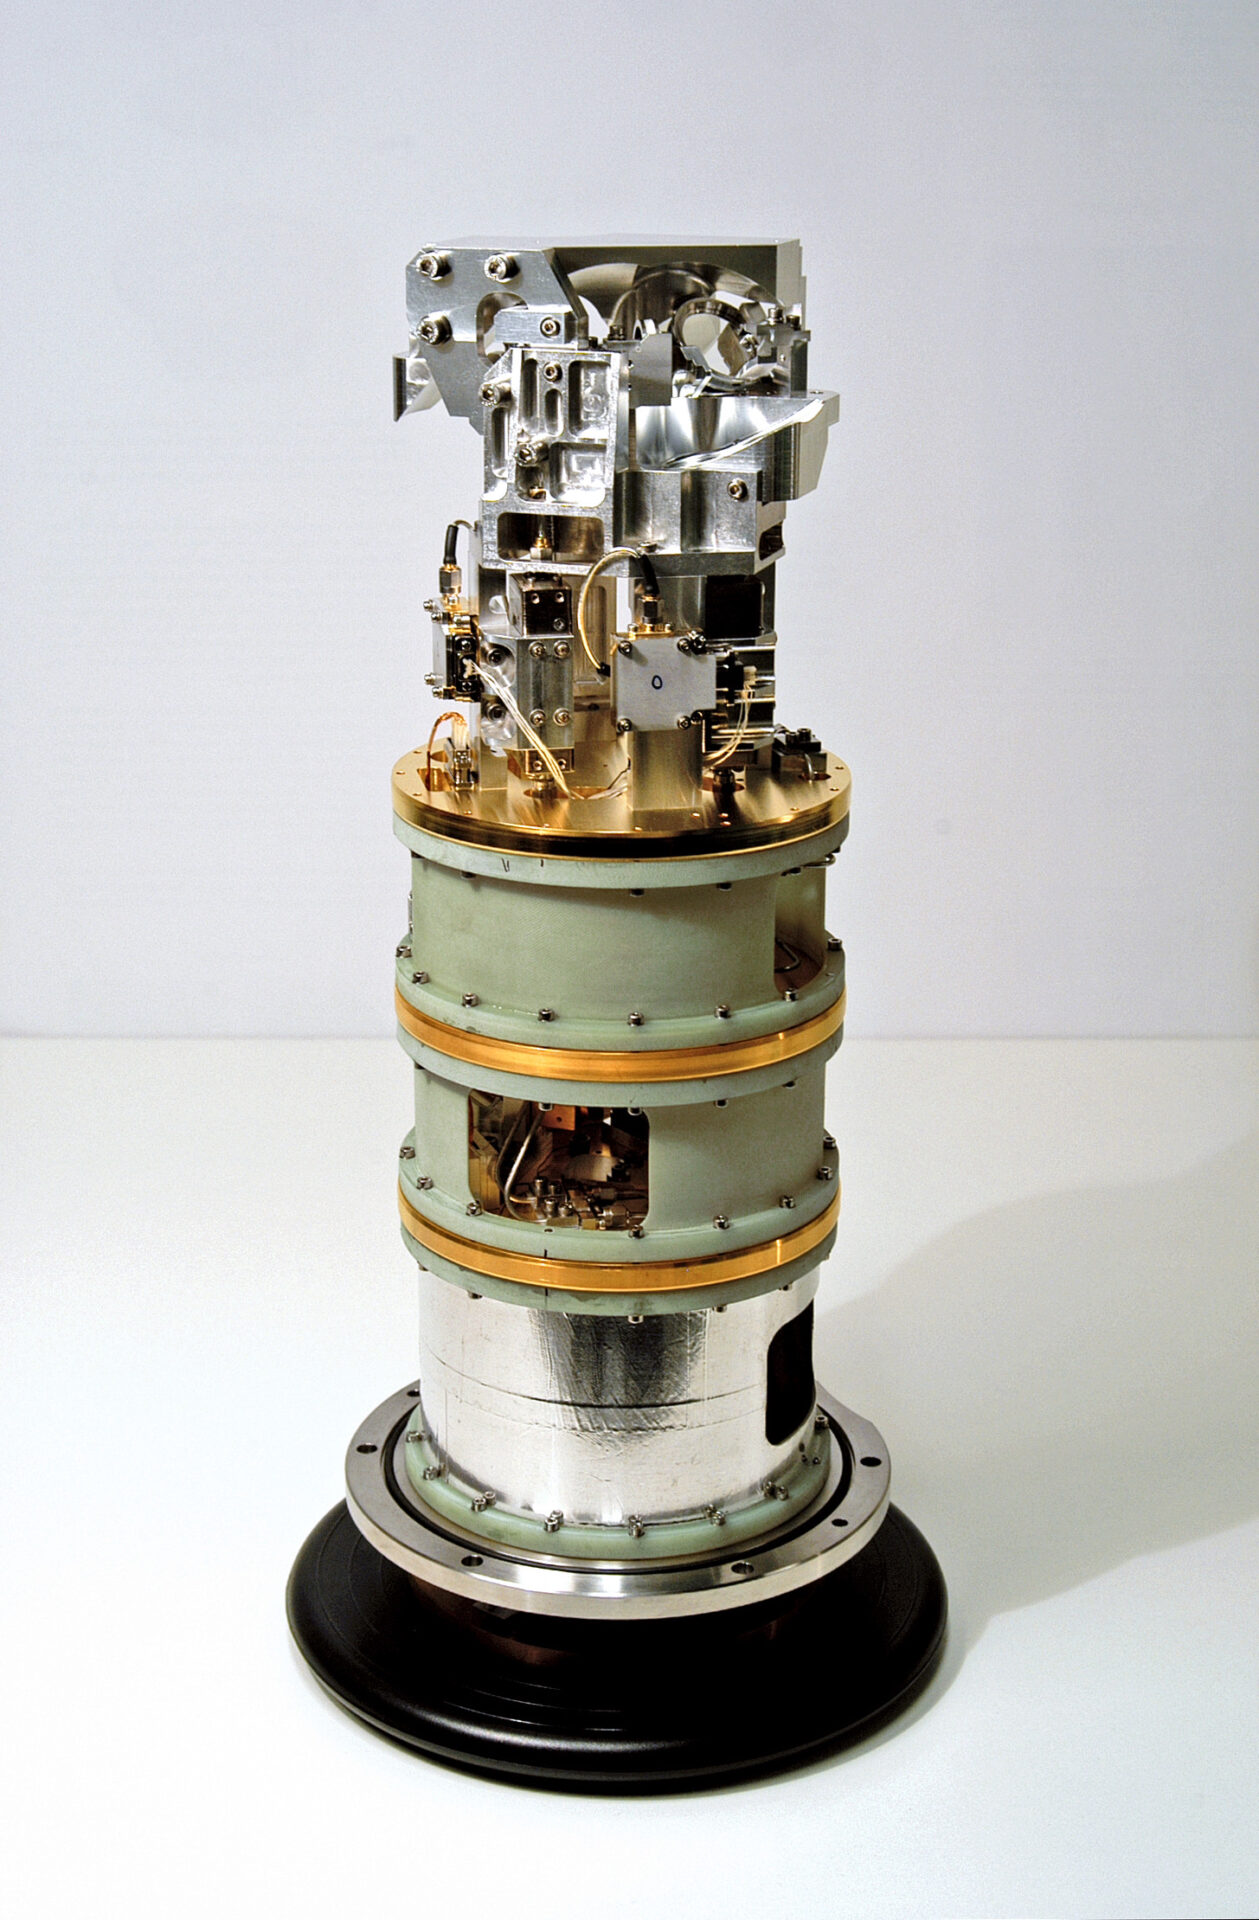

One of the Band receiver

This picture shows one of the Band receiver cartridges built for ALMA. Extremely weak signals from space are collected by the ALMA antennas and focused onto the receivers, which transform the faint radiation into an electrical signal.

Credit: ESO